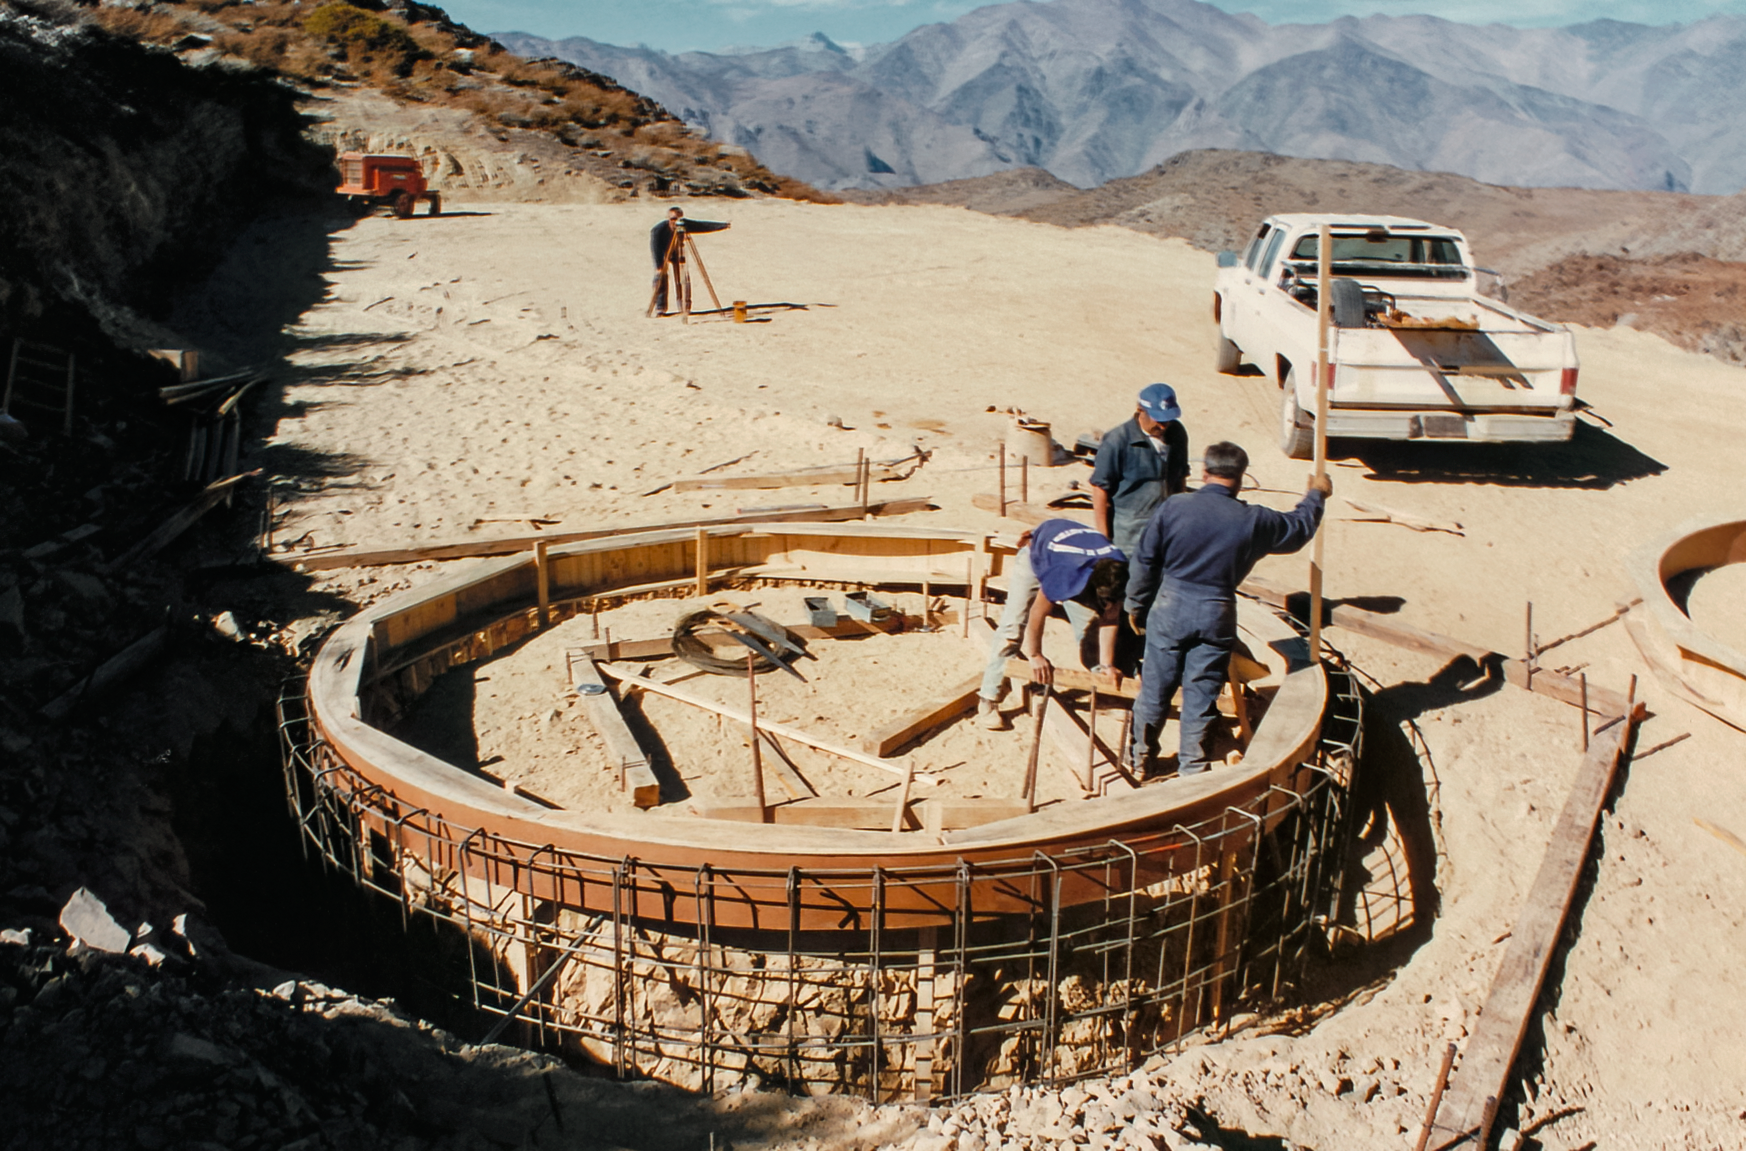

Gemini South Construction

Construction on the Gemini South telescope in June 1995.

Credit: International Gemini Observatory/NOIRLab/NSF/AURA